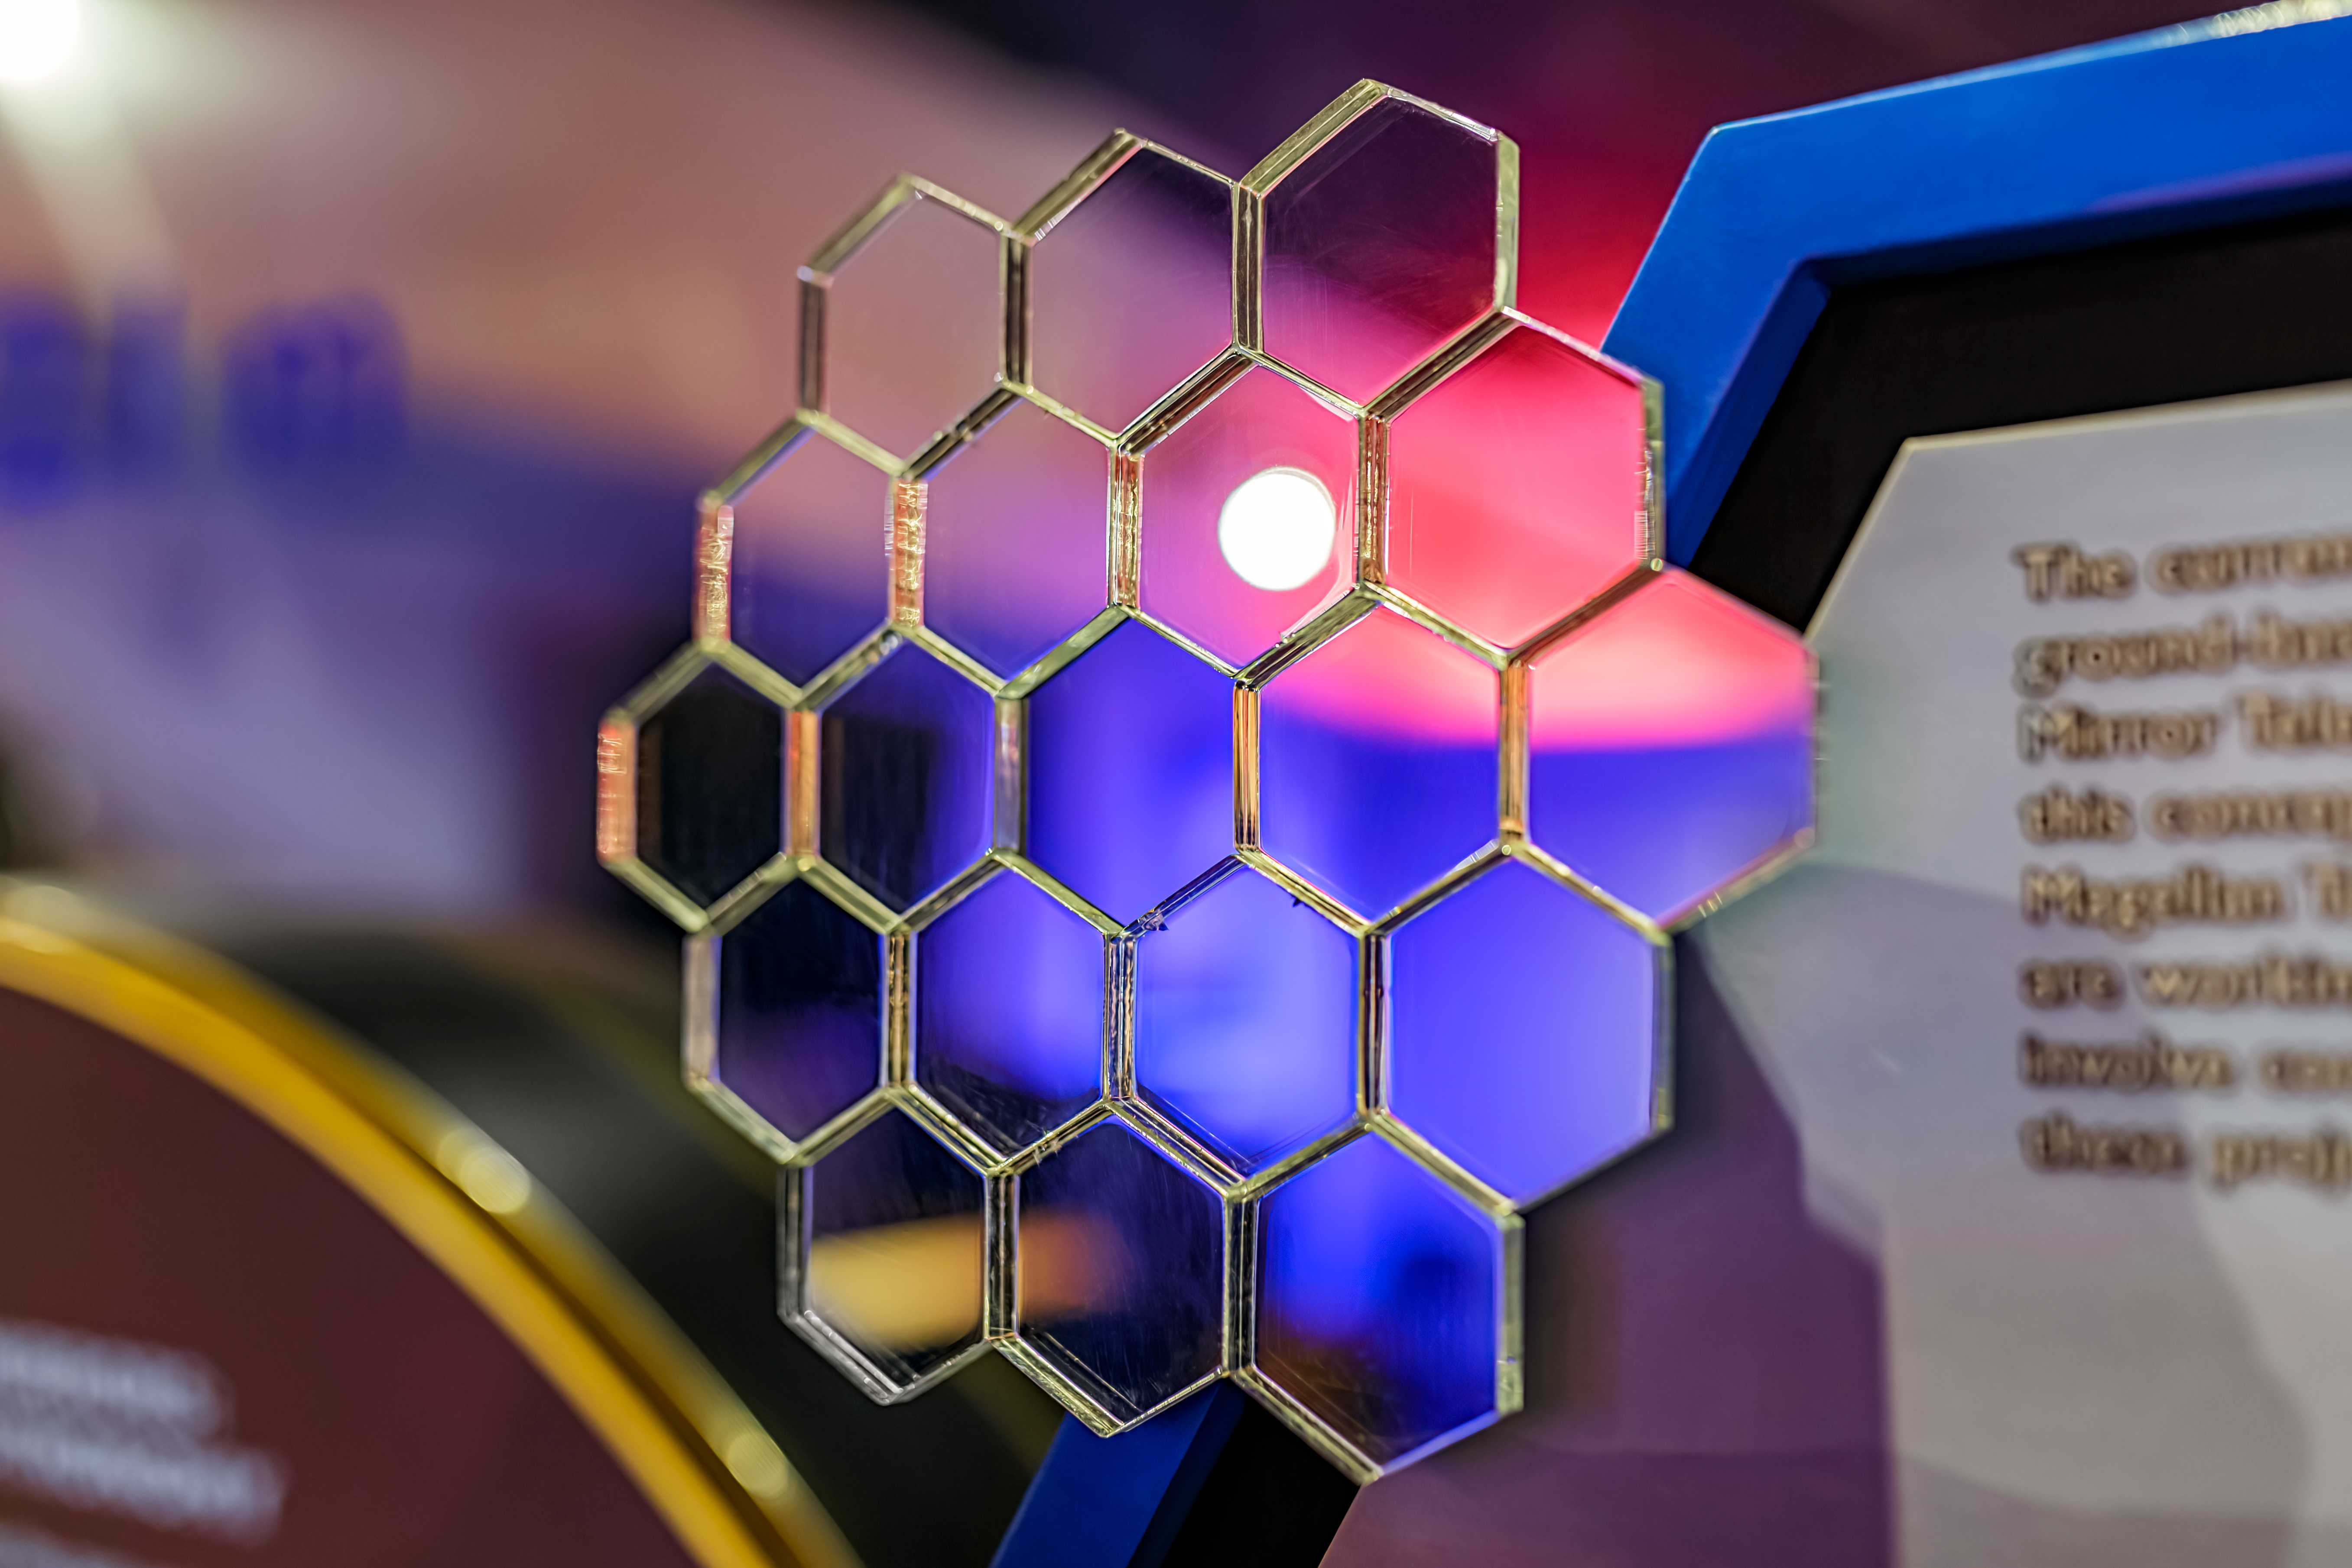

KPNO Visitor Center Telescope Model

A telescope model inside the Kitt Peak National Observatory Visitor Center in Arizona.

Credit: KPNO/NOIRLab/NSF/AURA/P. Horálek